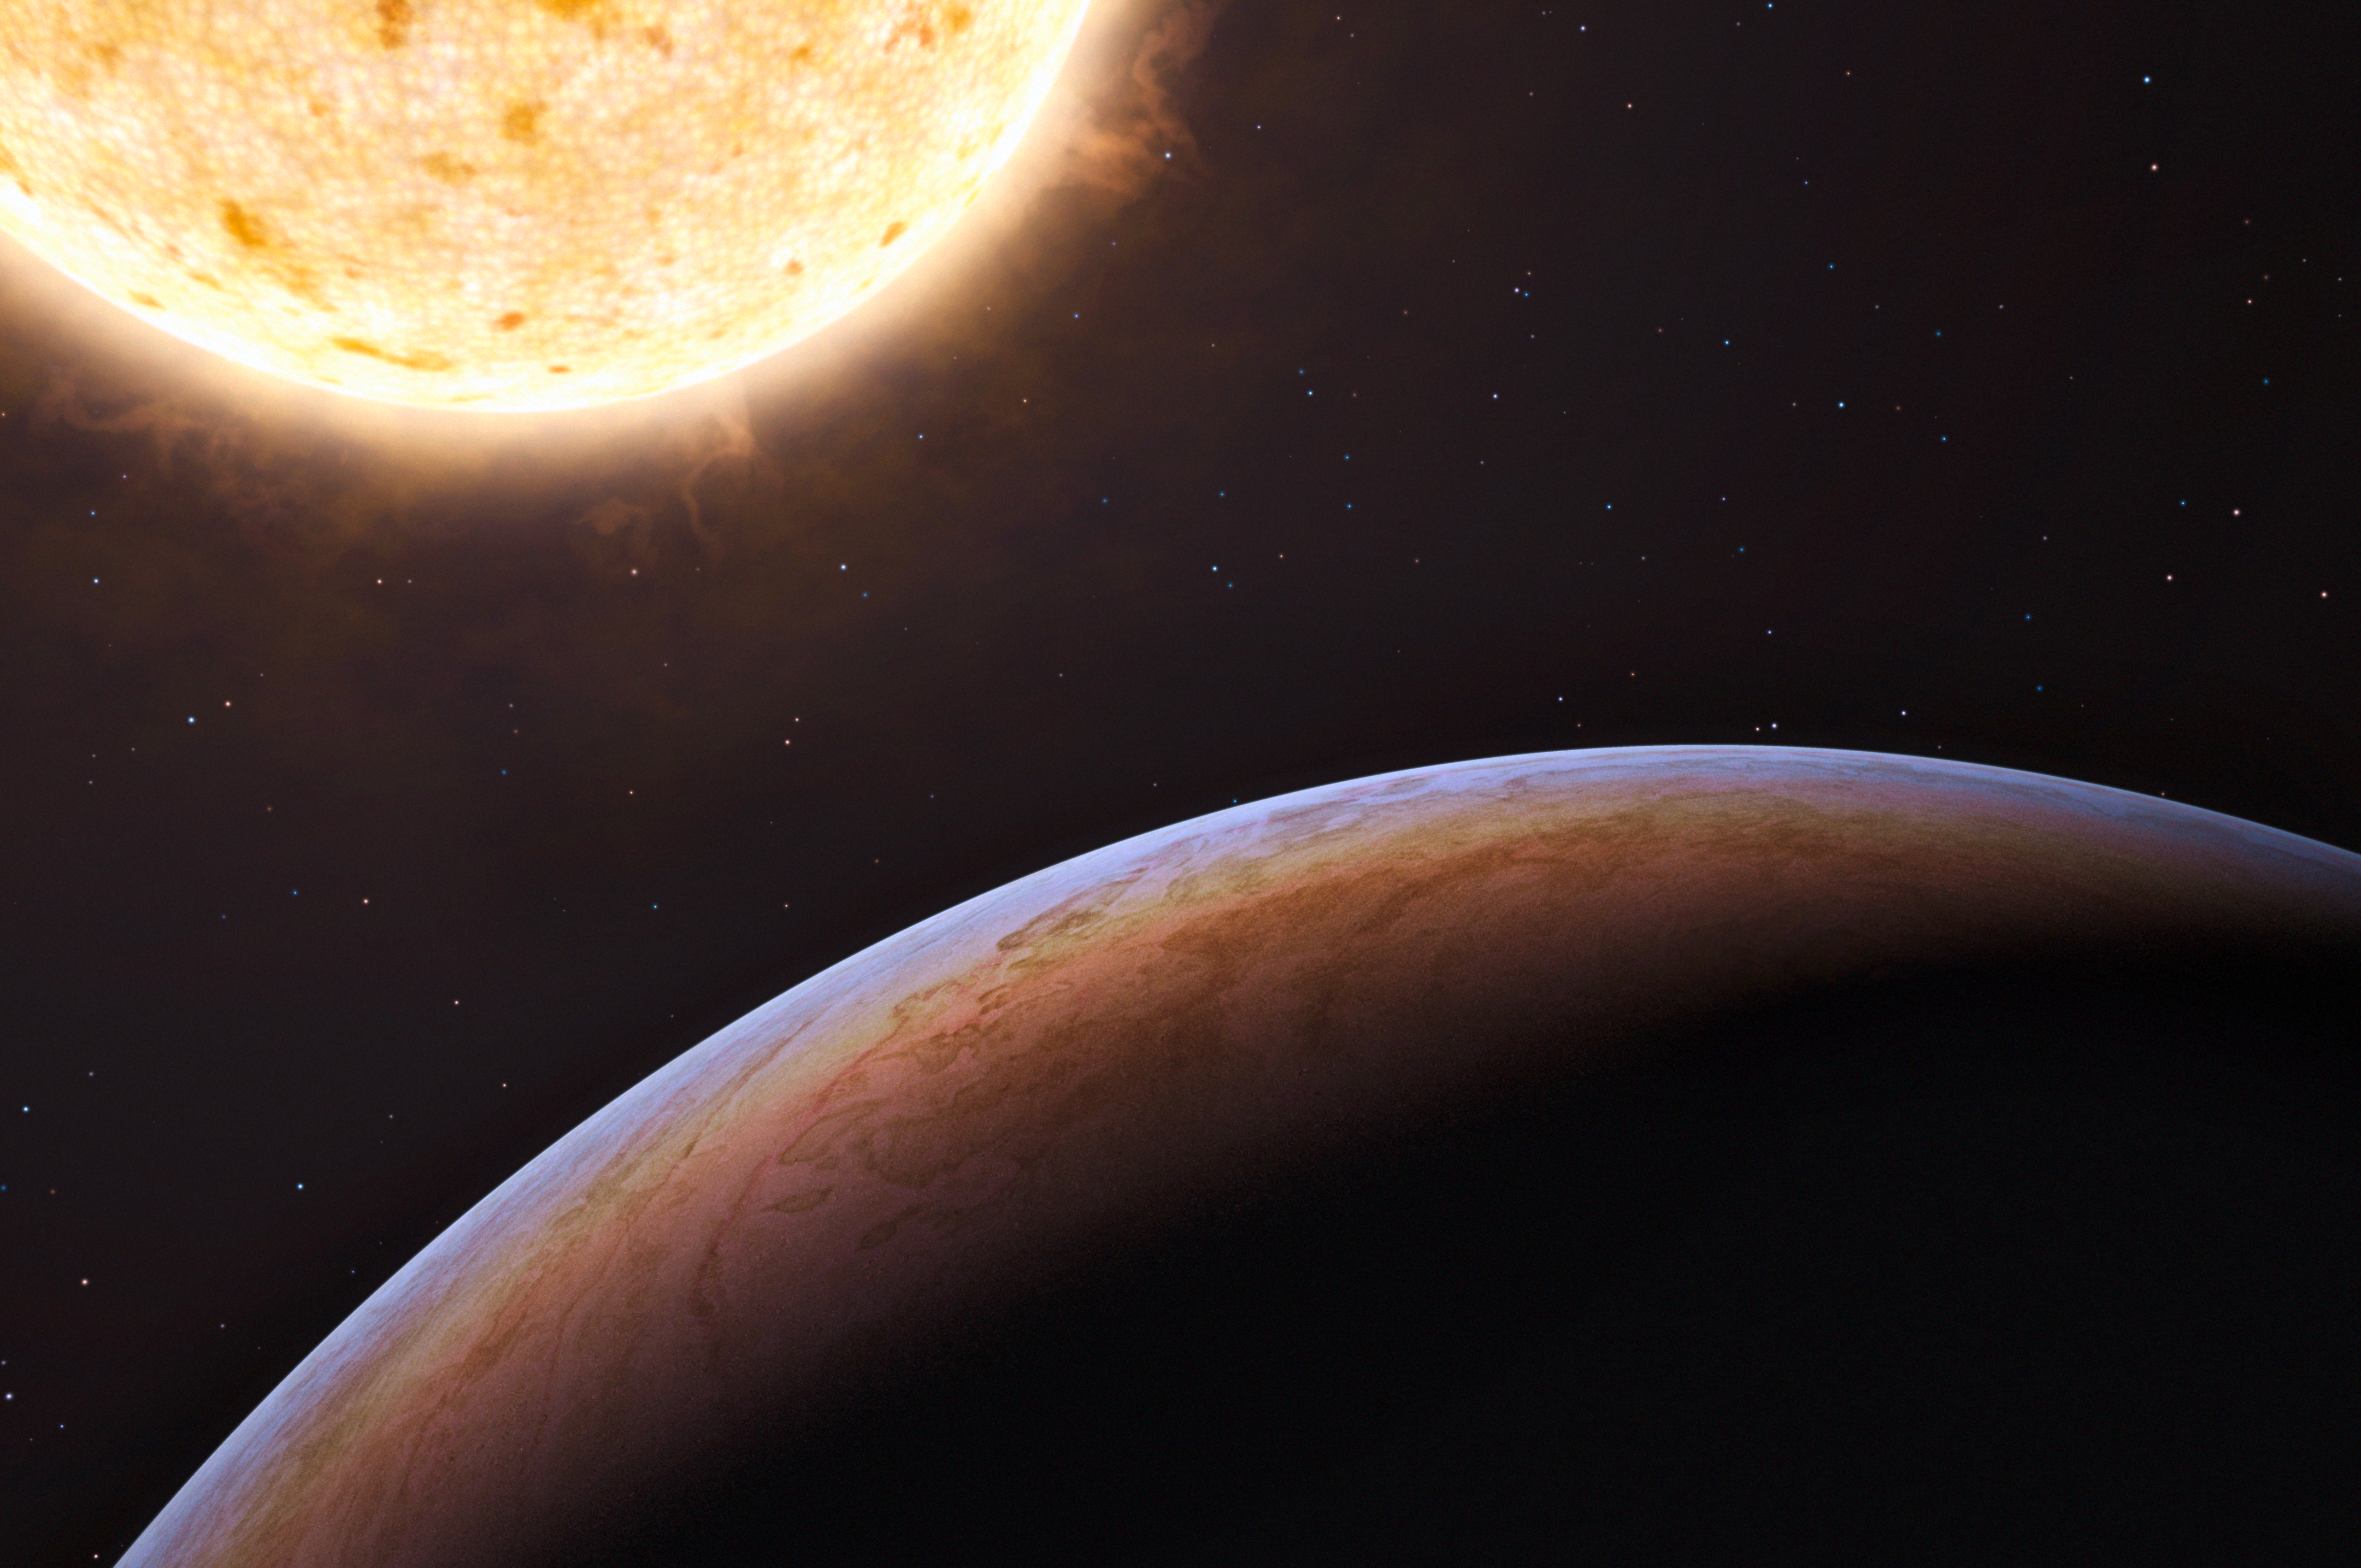

First planet of extragalactic origin (artist’s impression)

This artist’s impression shows HIP 13044 b, an exoplanet orbiting a star that entered our galaxy, the Milky Way, from another galaxy. This planet of extragalactic origin was detected by a European team of astronomers using the MPG/ESO 2.2-metre telescope at ESO’s La Silla Observatory in Chile. The Jupiter-like planet is particularly unusual, as it is orbiting a star nearing the end of its life and could be about to be engulfed by it, giving clues about the fate of our own planetary system in the distant future.

Credit: ESO/L. Calçada